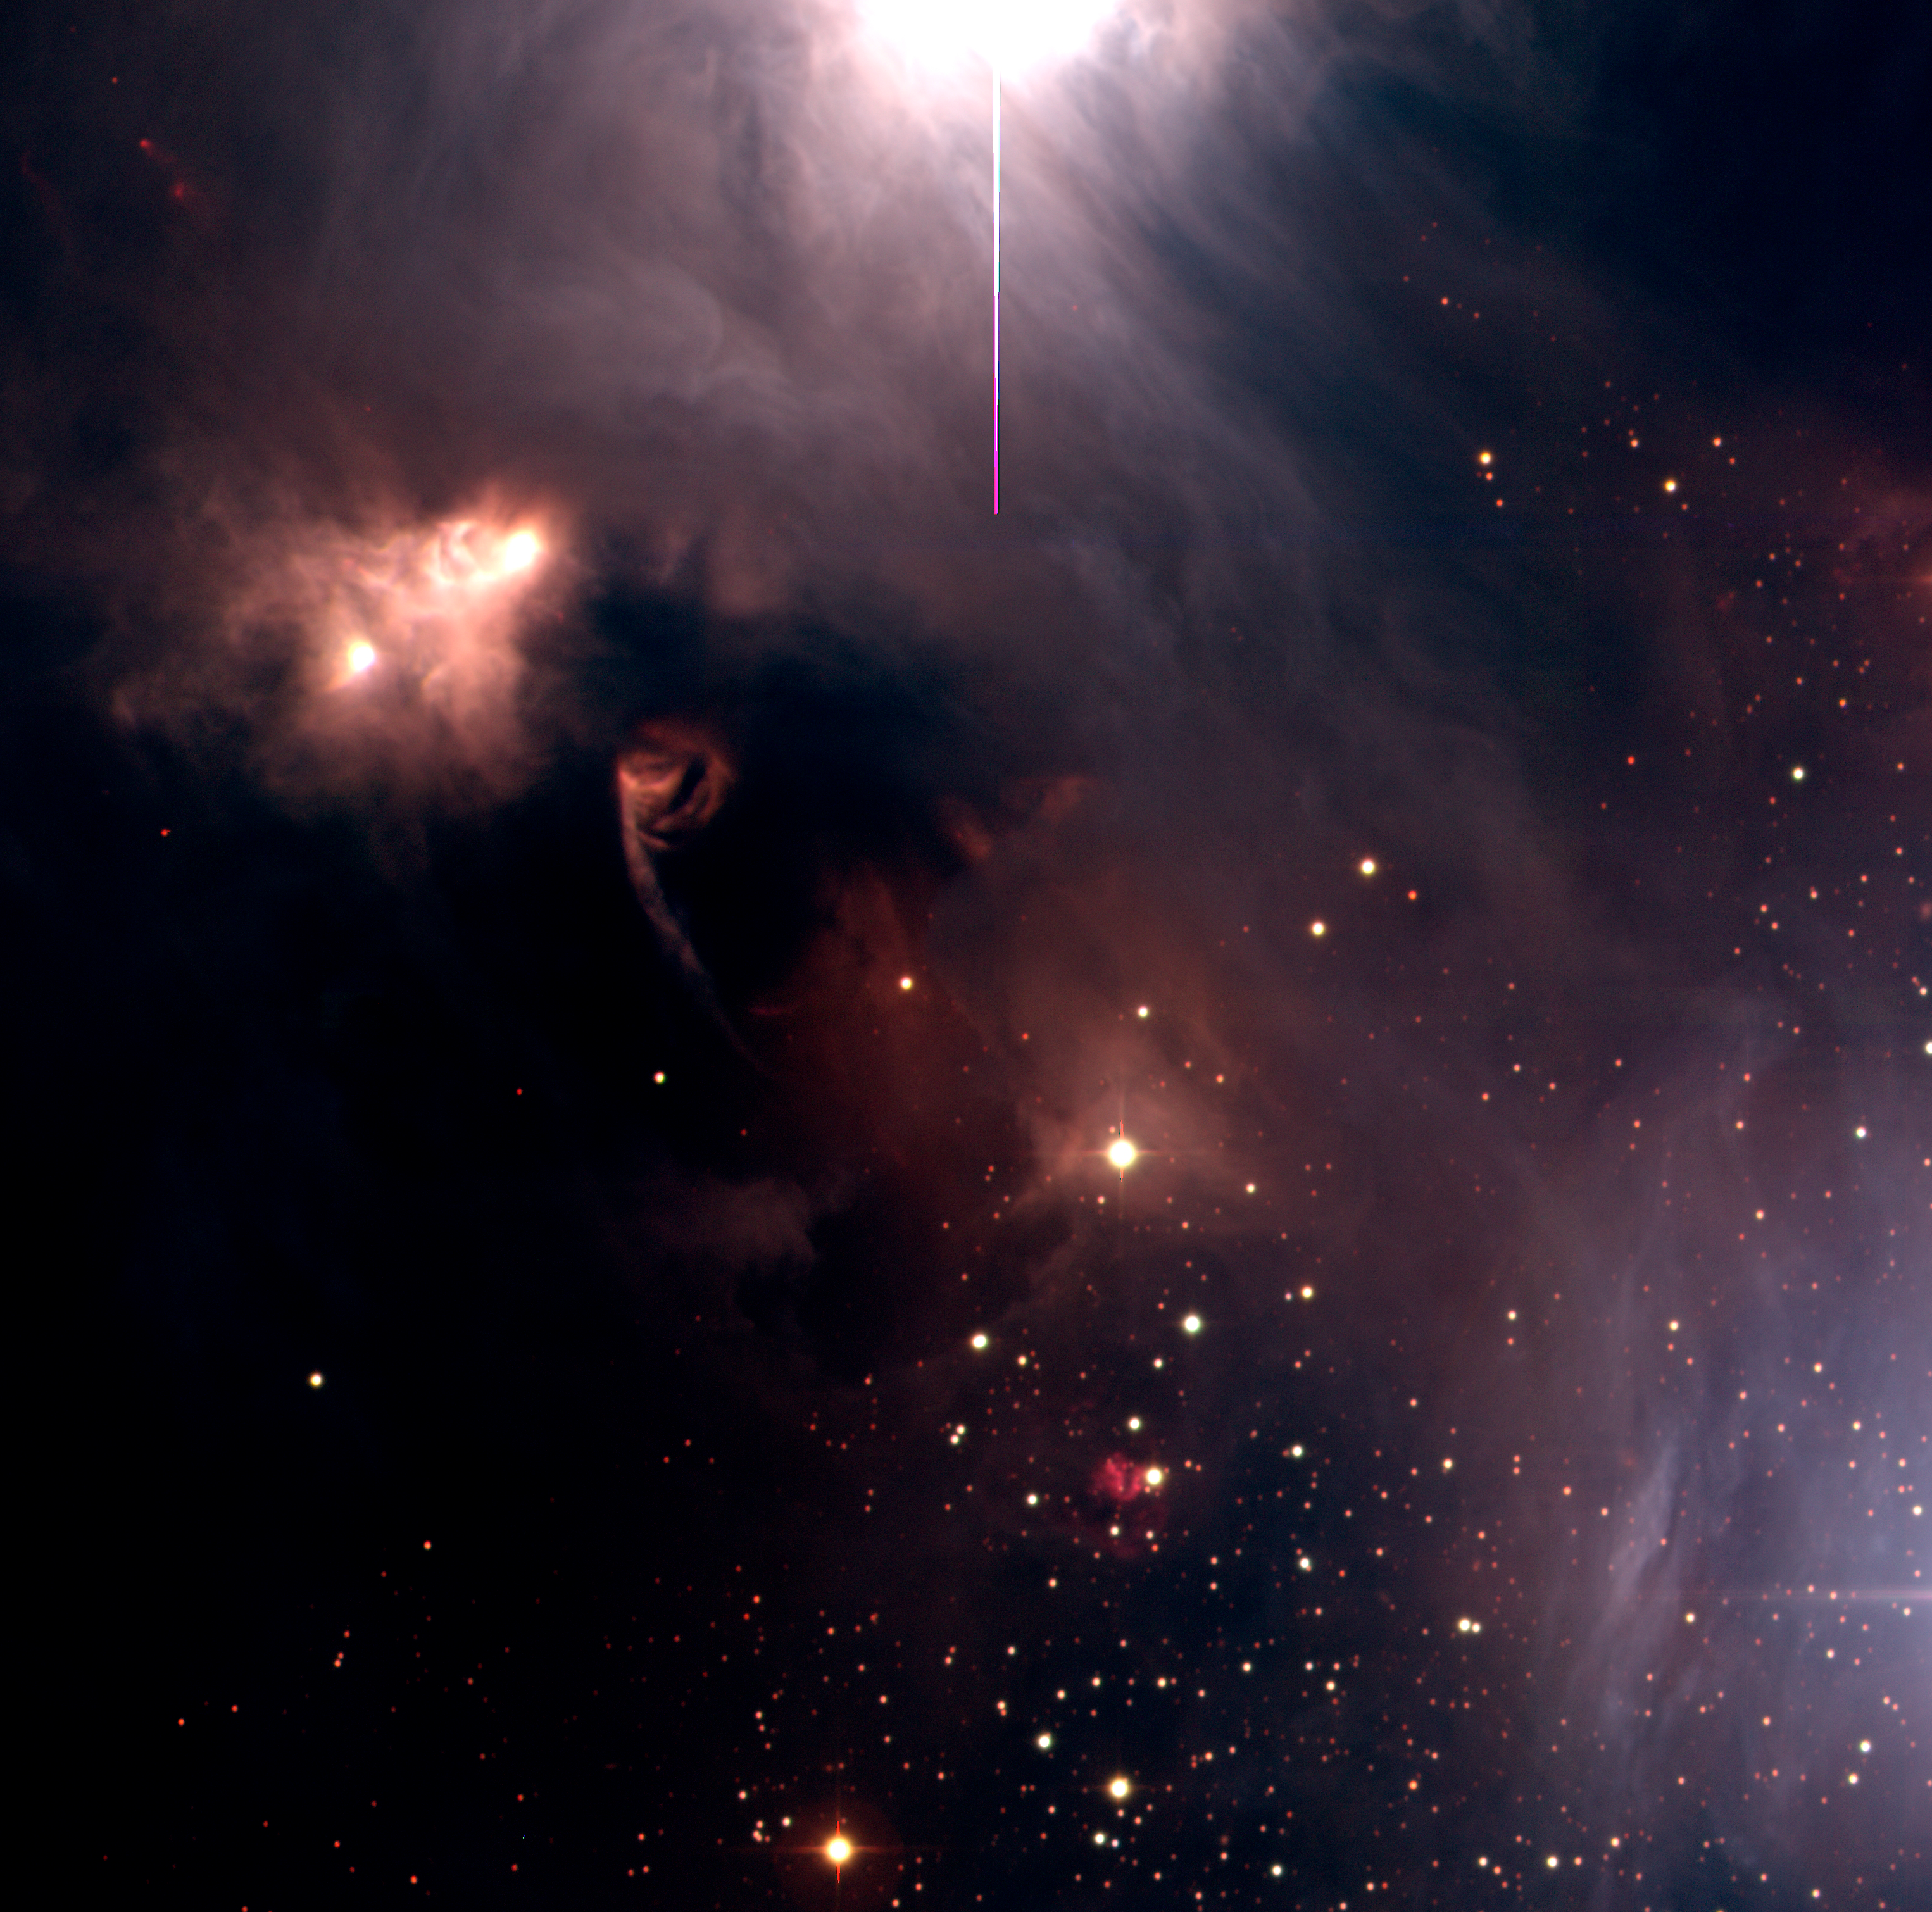

R Coronae Australis Complex (detail)

This is a colour photo of a small area of about 12 x 12 arcmin 2, near the centre of the R Coronae Australis region in the southern Milky Way, obtained with the Wide Field Imager (WFI) (camera) at the 2.2-m MPG/ESO Telescope on La Silla (Chile). It is based on a series of CCD exposures through optical B-, V- and R-filters, here rendered as blue, green and red, respectively. The sky field shown measures approx. 33.7 x 31.9 arcmin 2 (about the diameter of the full moon). . North is up and East is left.

Tecnical information : The observations were obtained on the night of 30 August 2000. The image is a combination of twelve large (8000 x 8000 pix) CCD frames taken through B, V, and R filters. Four exposures of 5 min each were obtained in each filter, with the telescope pointing at slightly different positions so that the gaps among the eight individual CCD-chips of the detector can be adequately filled. All frames were carefully aligned, and the intensity levels were cut in order to achieve the proper colour balance. A logarithmic intensity scale was used to improve the dynamical range. The image shows part of this field at the original resolution. The images were prepared by Fernando Comeron (ESO).

Credit: ESO